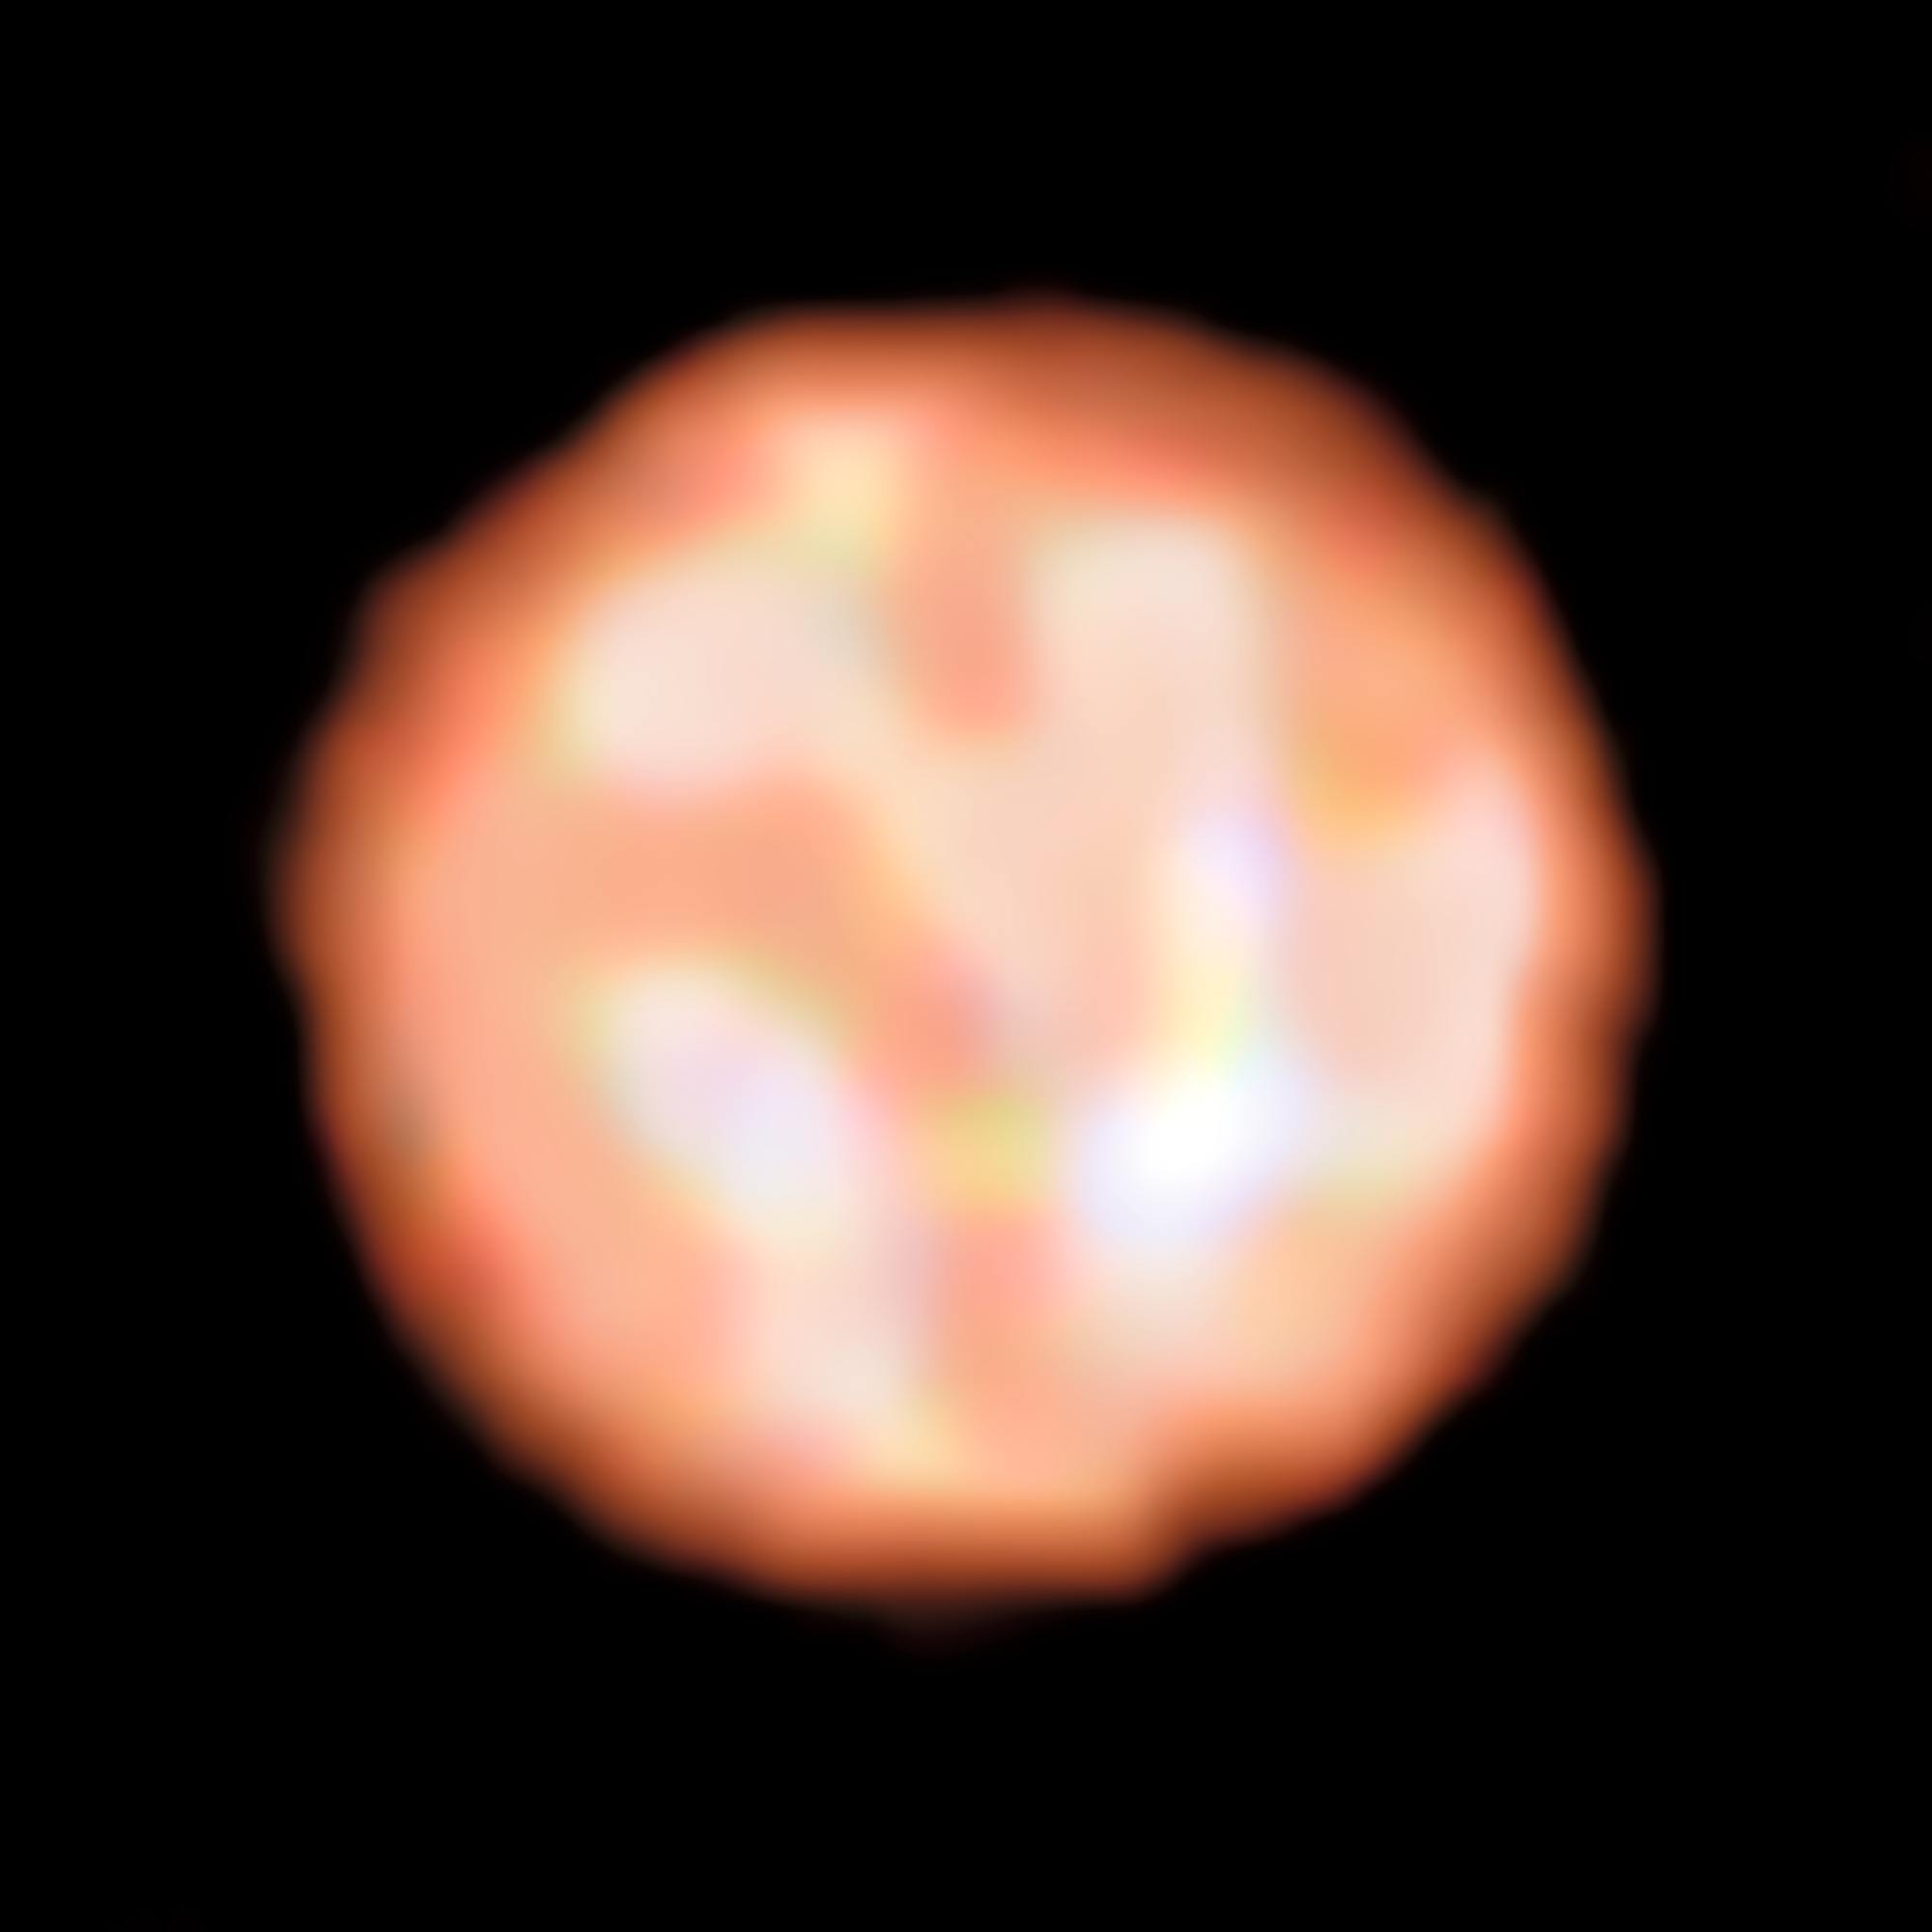

The surface of the red giant star π1 Gruis from PIONIER on the VLT

Astronomers using ESO’s Very Large Telescope have directly observed granulation patterns on the surface of a star outside the Solar System — the ageing red giant π1 Gruis. This remarkable new image from the PIONIER instrument reveals the convective cells that make up the surface of this huge star. Each cell covers more than a quarter of the star’s diameter and measures about 120 million kilometres across.

Credit: ESO